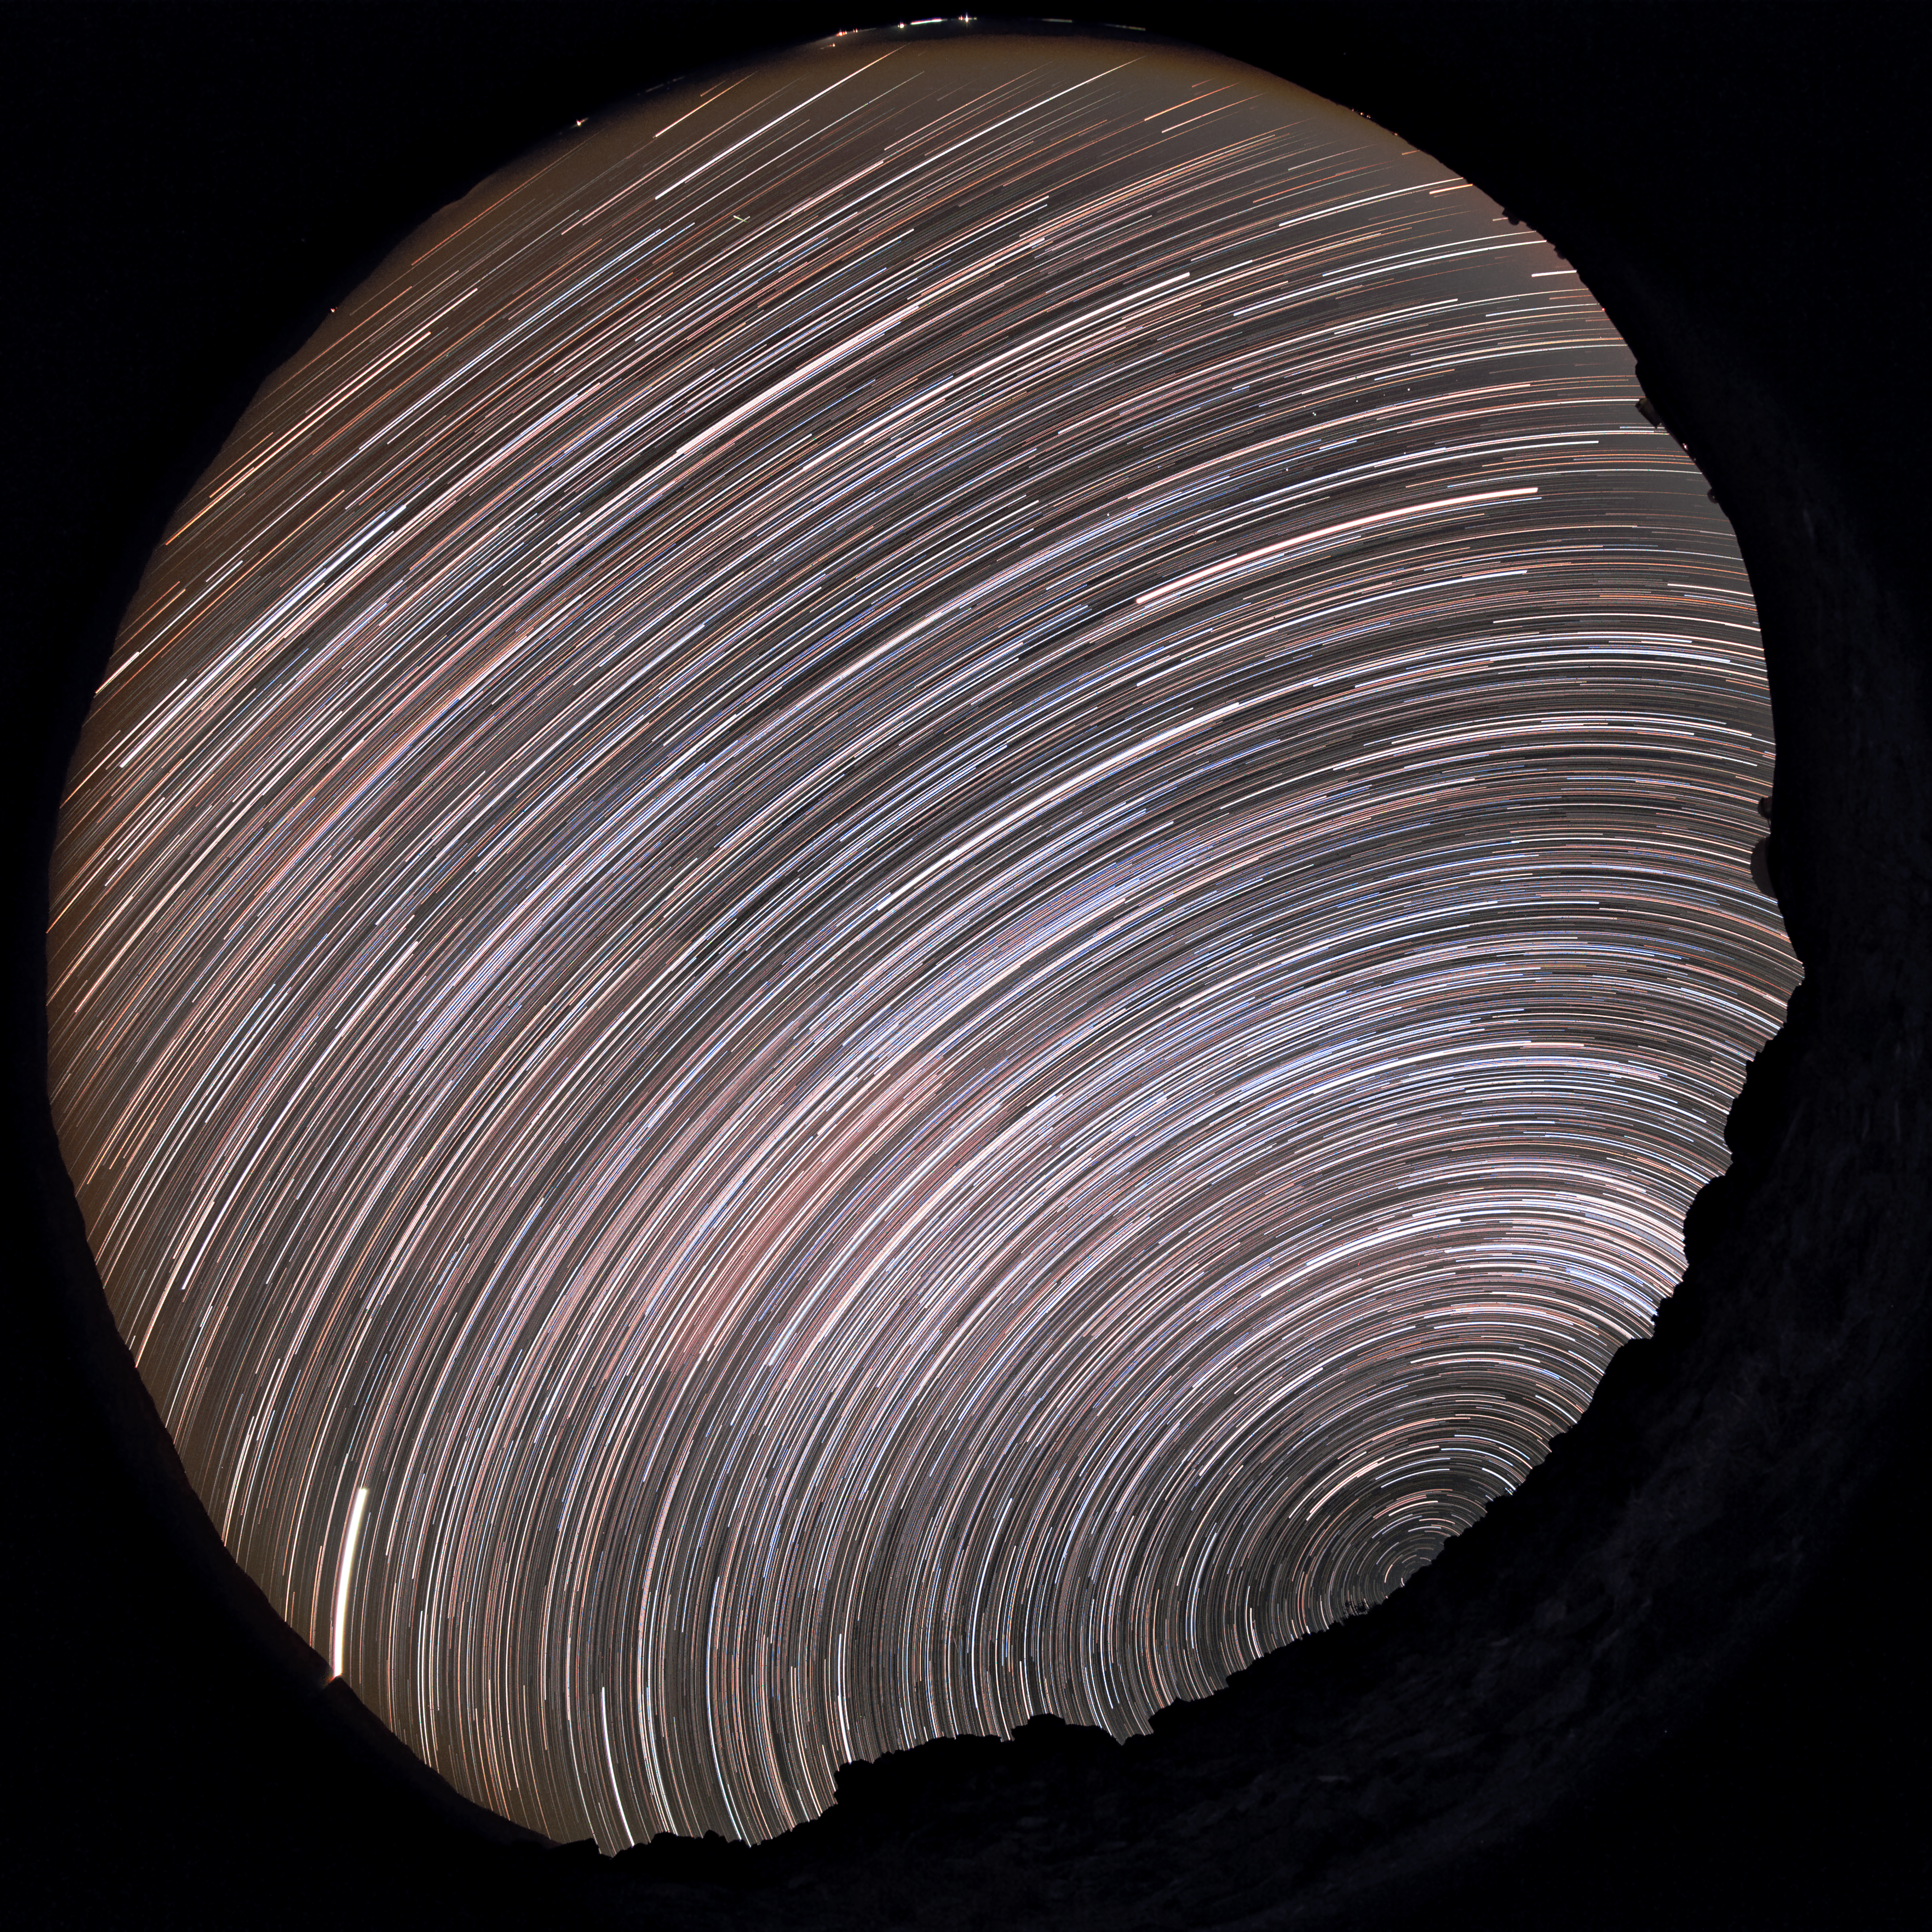

Southern star trails above La Silla

A fish-eye's view from the rocky desert landscape around ESO's La Silla Observatory reveals stars' paths — star trails — as they appear to journey through the night sky. Caused by the Earth's rotation relative to a static sky, the stars appear to travel around one fixed point — Earth's Celestial South Pole — which is just visible above the rust-tinted horizon.

Credit: ESO/B. Tafreshi (twanight.org)